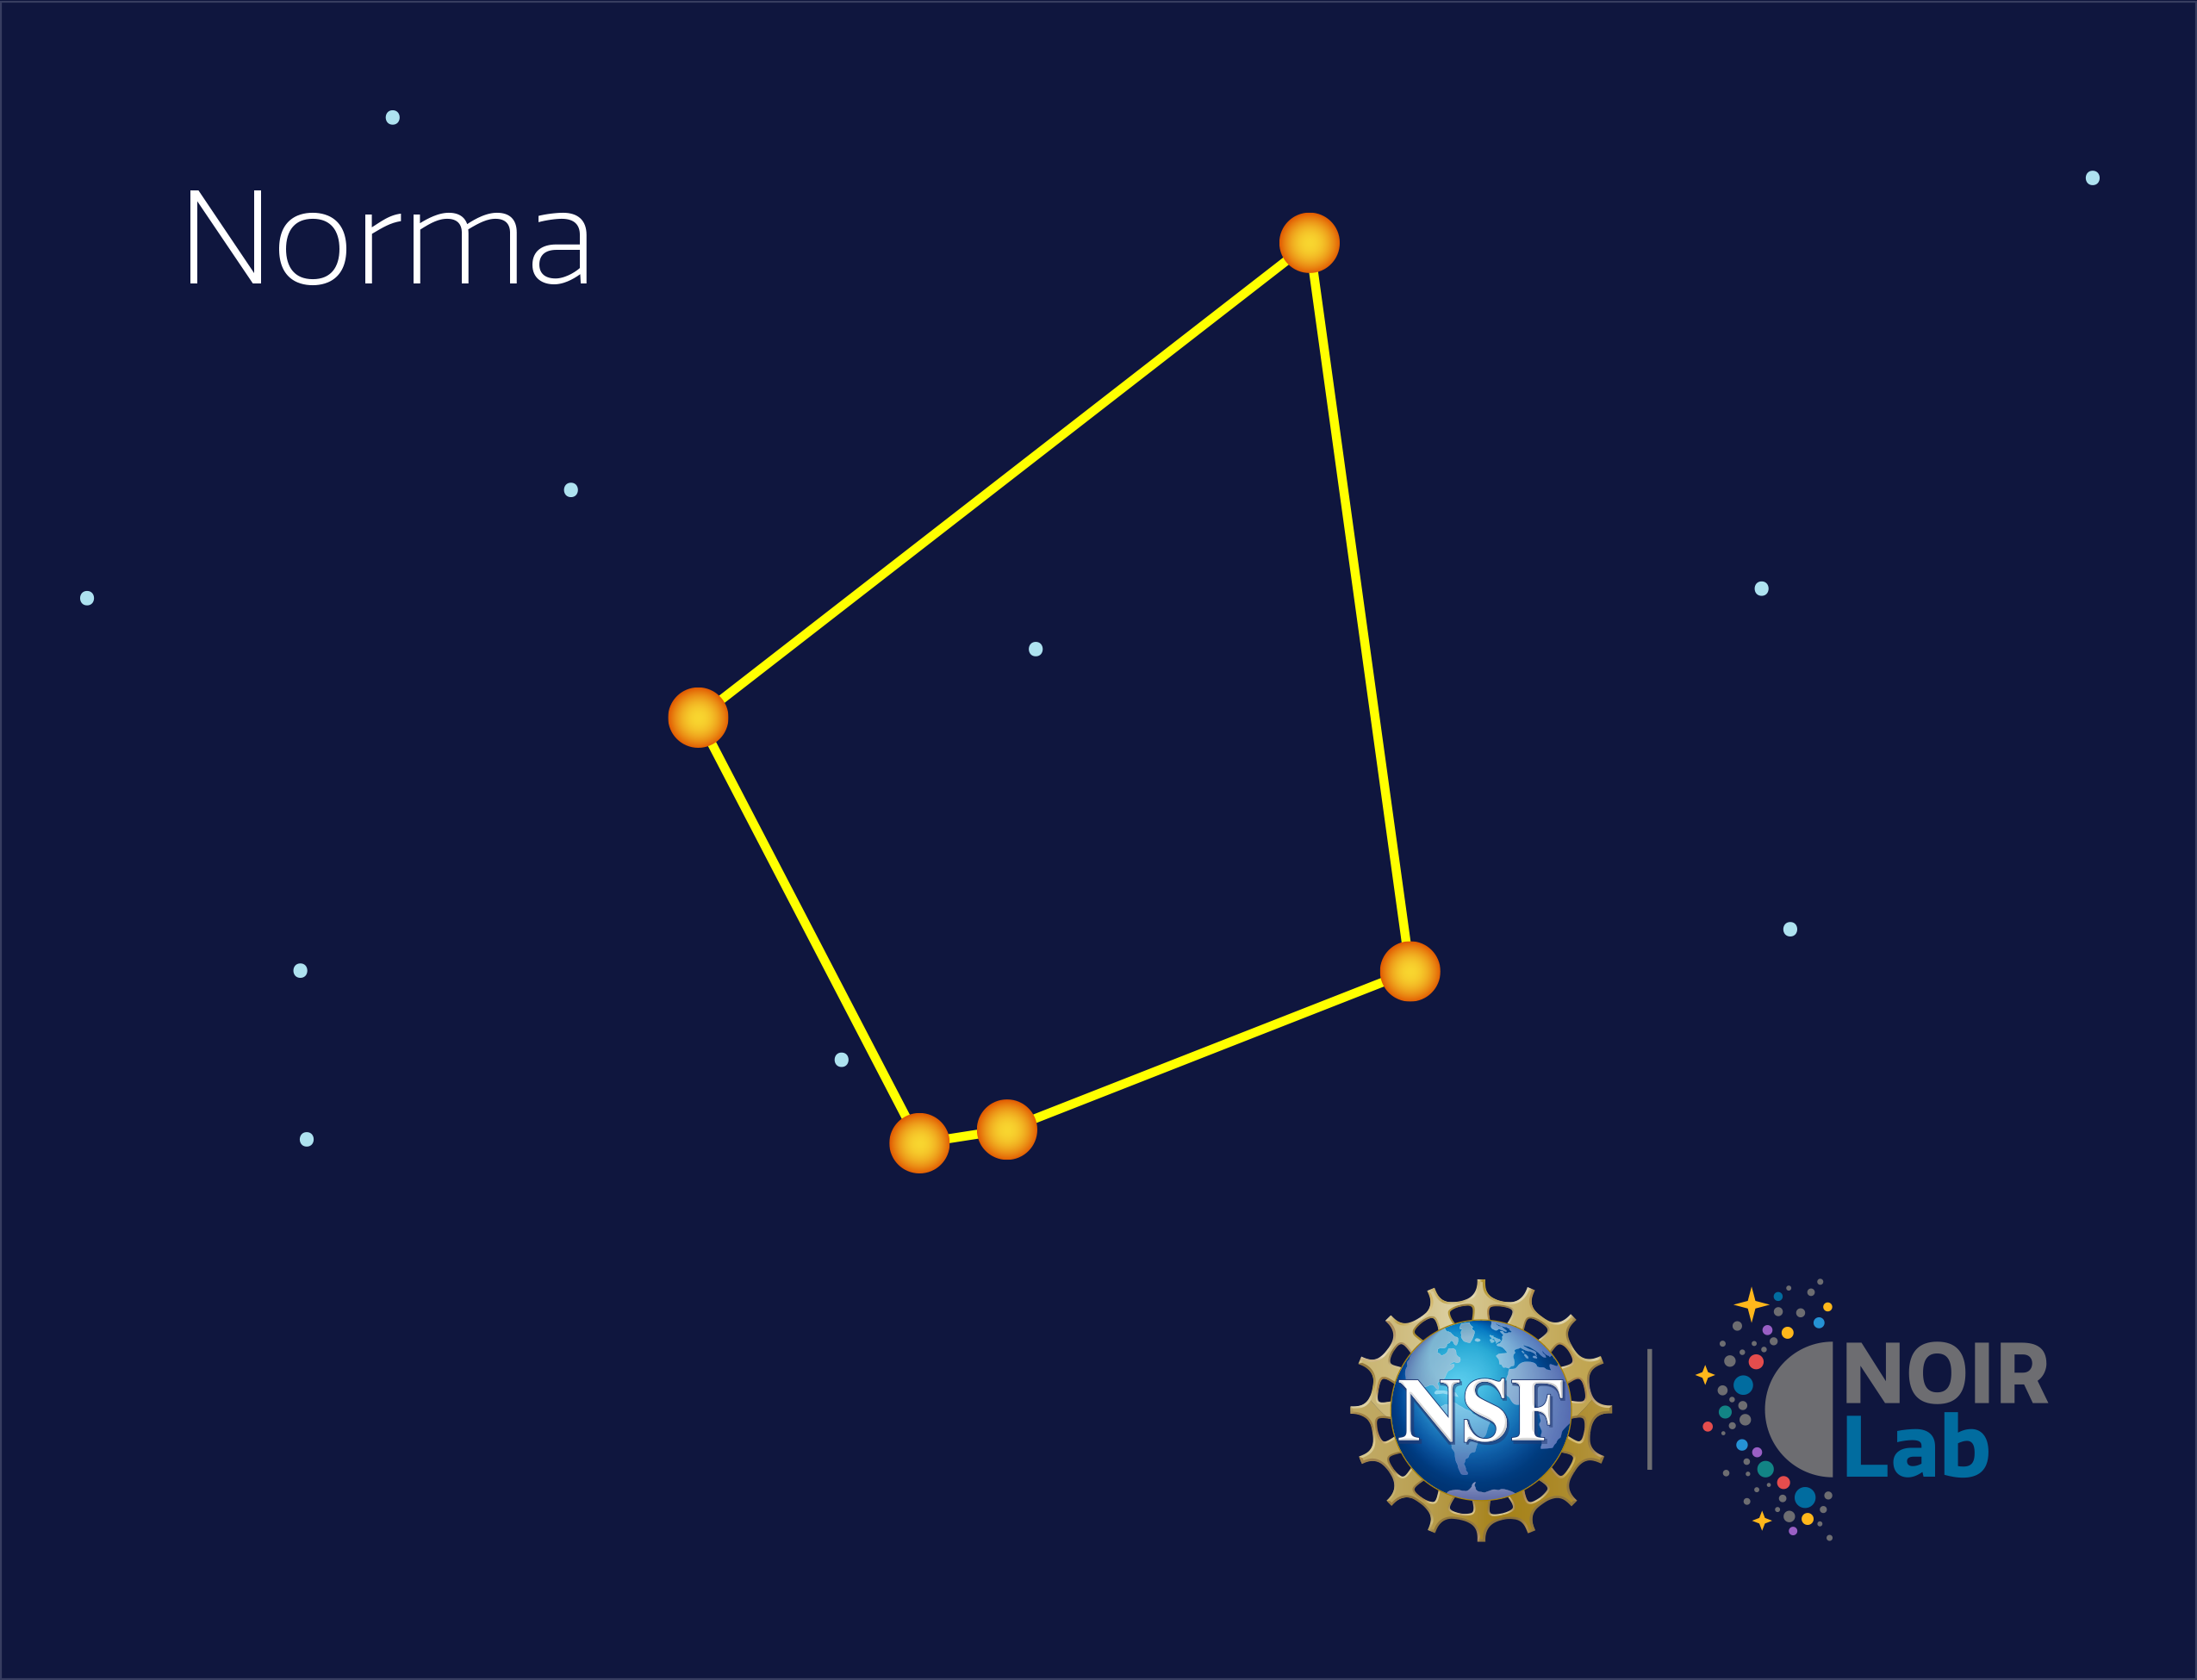

Norma

Credit: NOIRLab